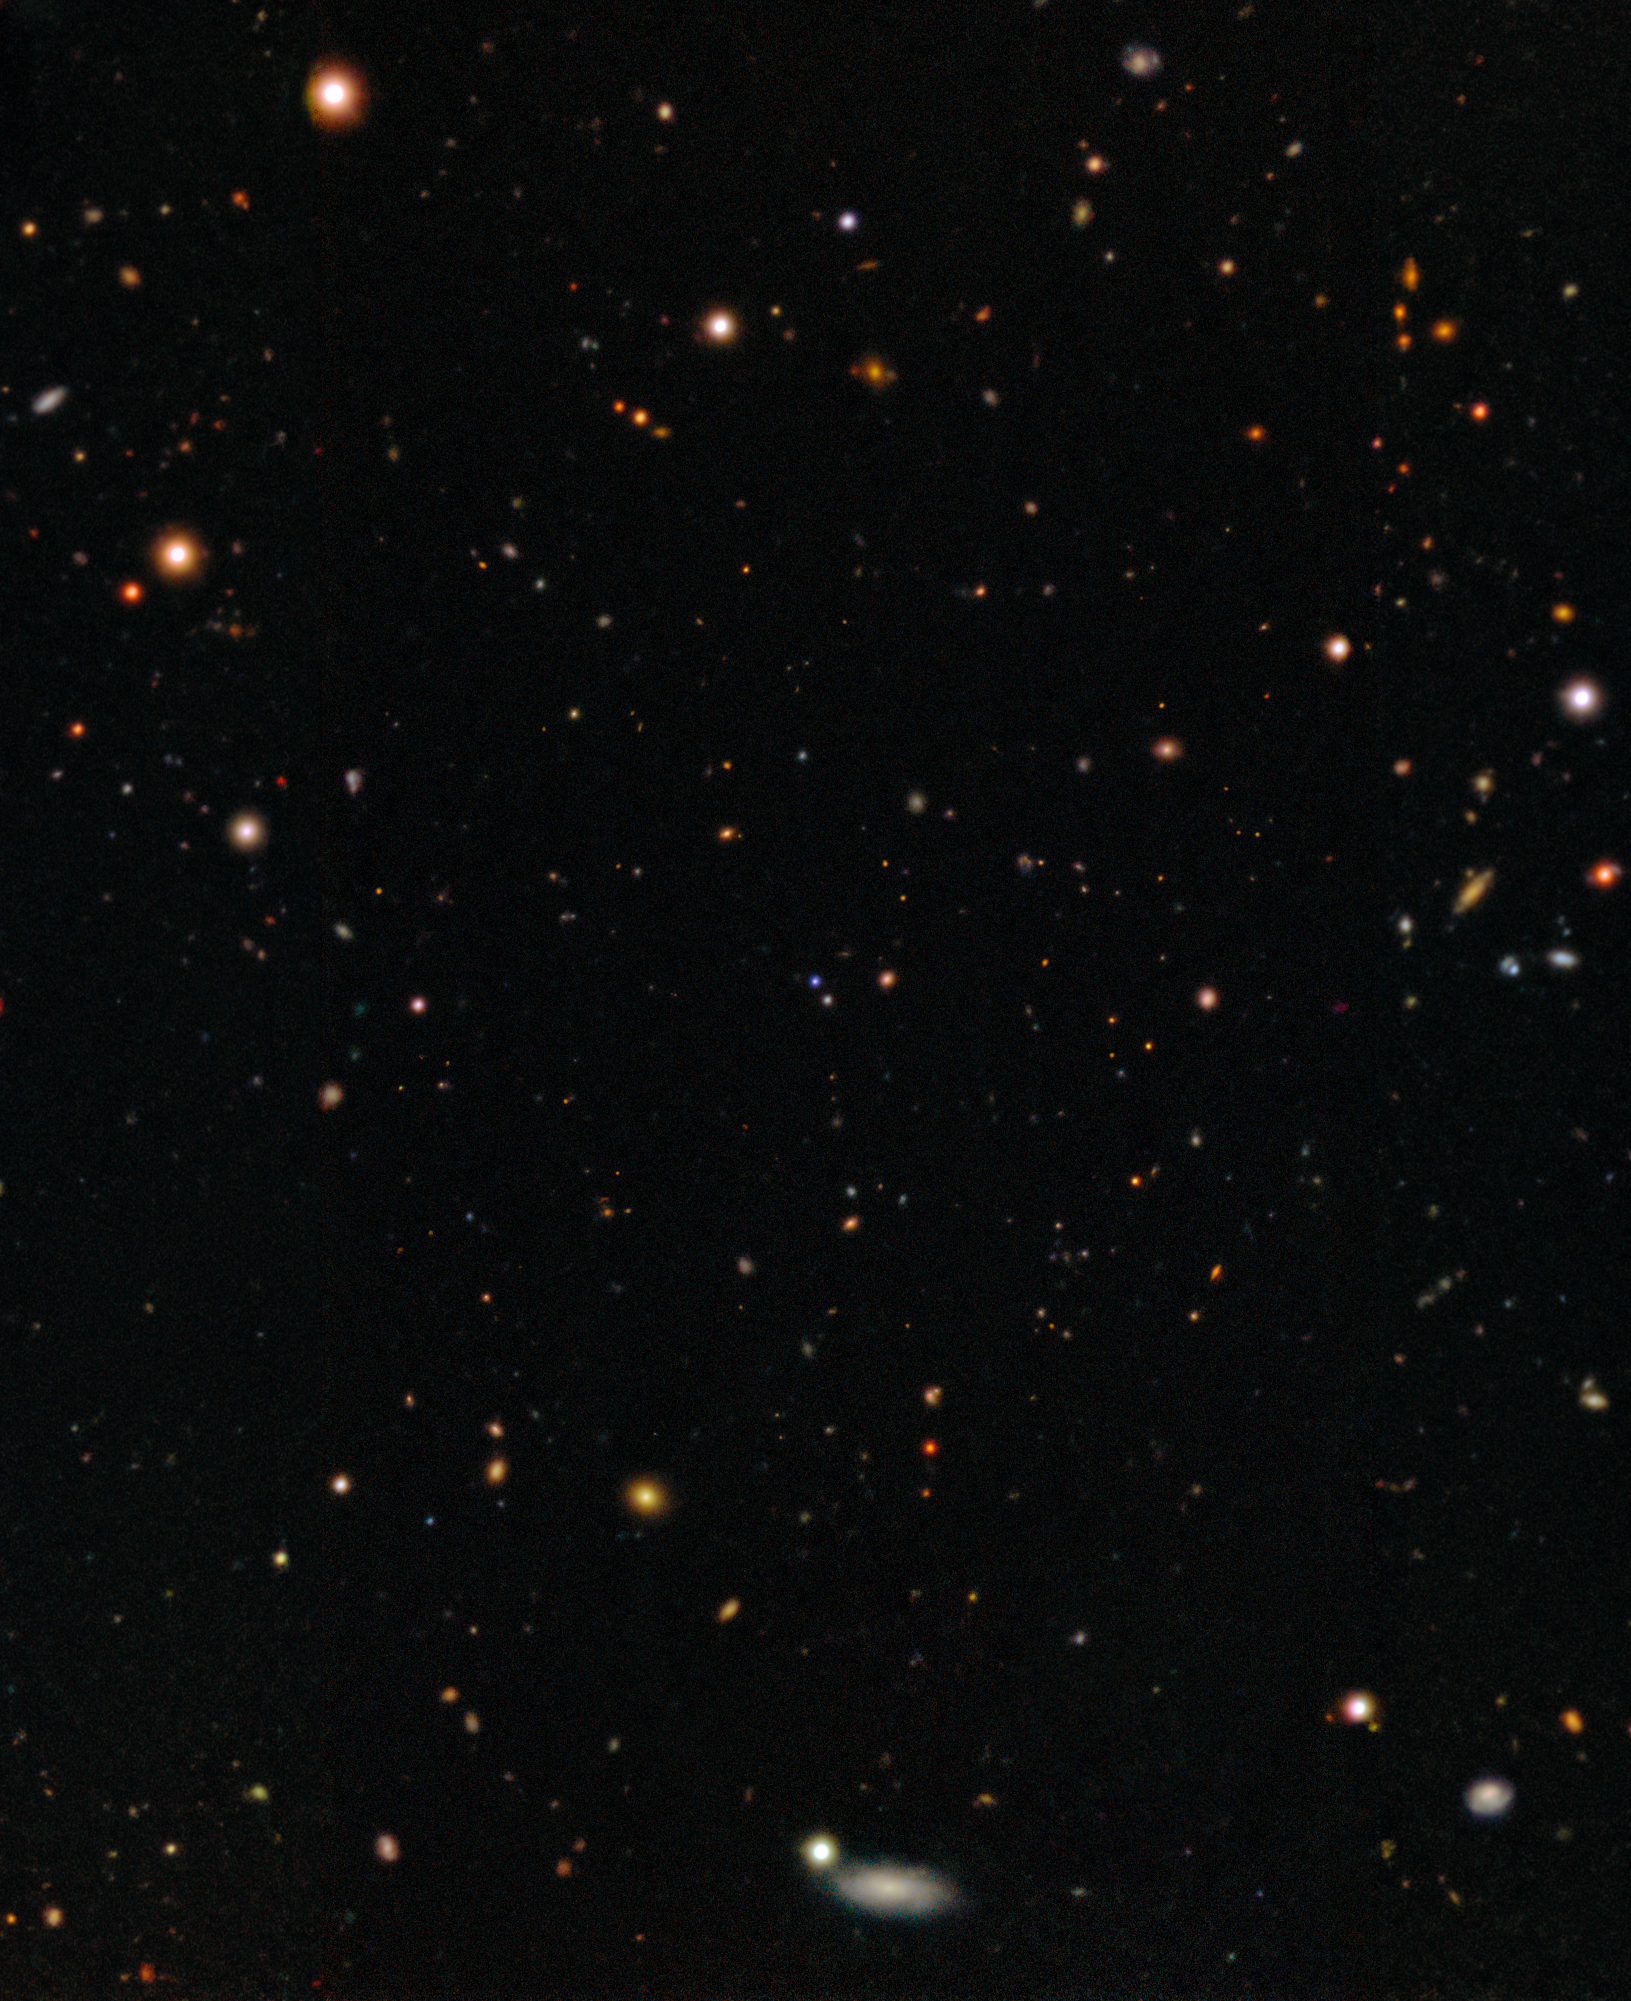

Location of SN 2025kg

This image shows the cosmic field in which the fast X-ray transient EP 250108a, and the supernova that followed it, were detected by Einstein Probe (EP) in early 2025. Using a combination of telescopes, including the International Gemini Observatory, funded in part by the U.S. National Science Foundation and operated by NSF NOIRLab, and the SOAR telescope at Cerro Tololo Inter-American Observatory in Chile, a Program of NSF NOIRLab, a team of astronomers studied the evolving signal of EP 250108a/SN 2025kg to uncover details about its origin. Their analysis reveals that fast X-ray transients can result from the ‘failed’ explosive death of a massive star.

Credit: International Gemini Observatory/NOIRLab/NSF/AURA Acknowledgment: PI: J. Rastinejad (Northwestern University)Image processing: J. Miller & M. Rodriguez (International Gemini Observatory/NSF NOIRLab), M. Zamani (NSF NOIRLab)